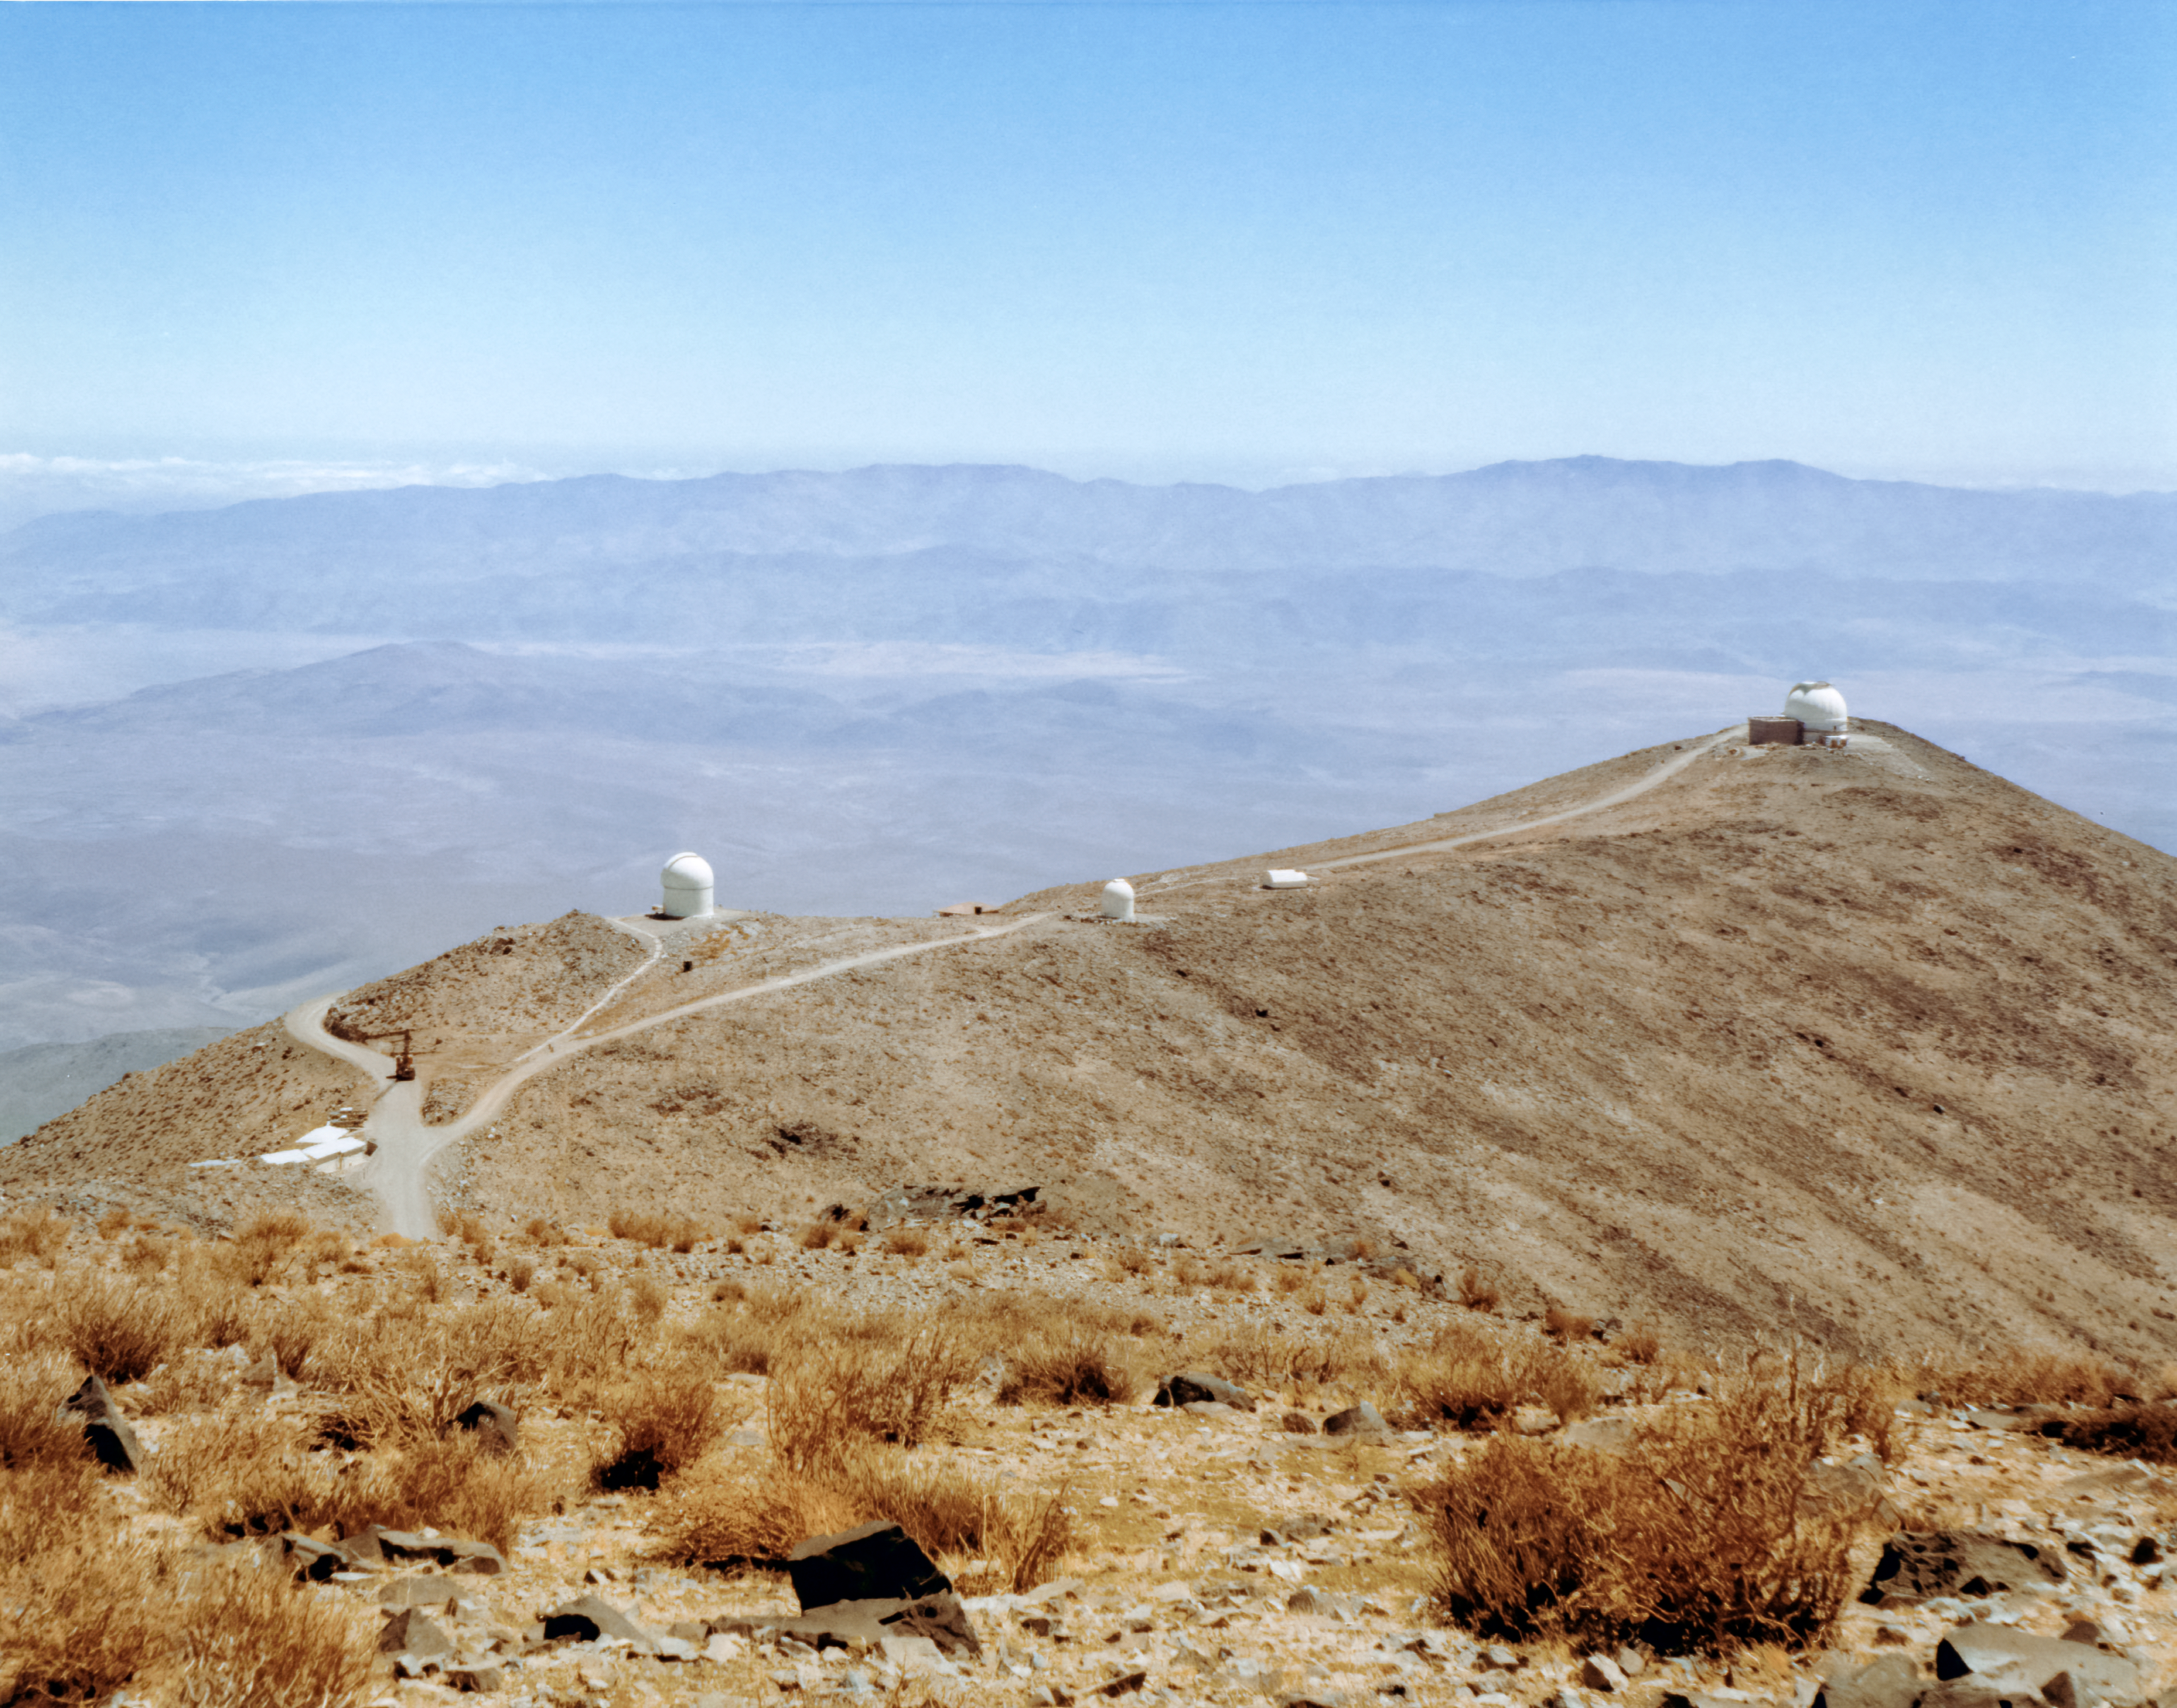

Telescope Ridge at Las Campanas Observatory

The ridge at Las Campanas Observatory in Chile.

Credit: NOIRLab/AURA/NSF